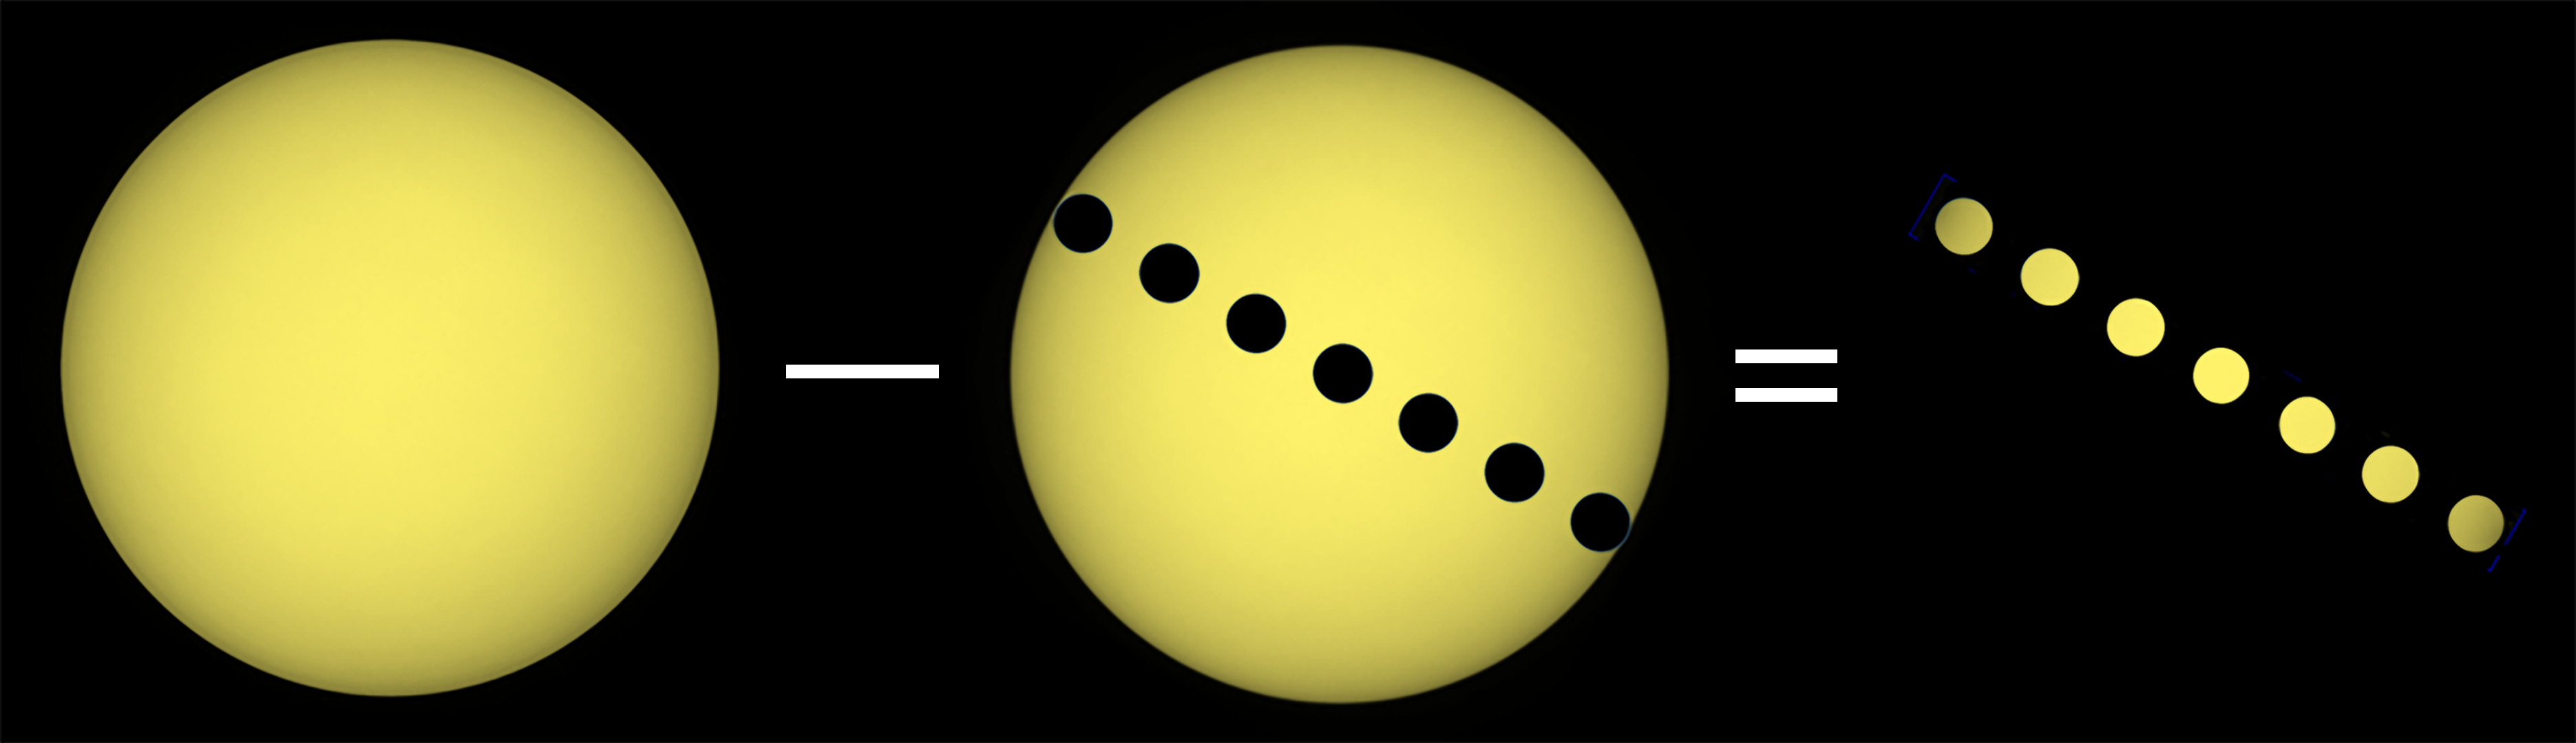

Stellar subtraction

This illustration shows how subtracting observations of a stellar surface during an exoplanet transit from observations of the star when the planet is not present can give us detailed information about the stellar surface obscured by the exoplanet.

Credit: D. Dravins